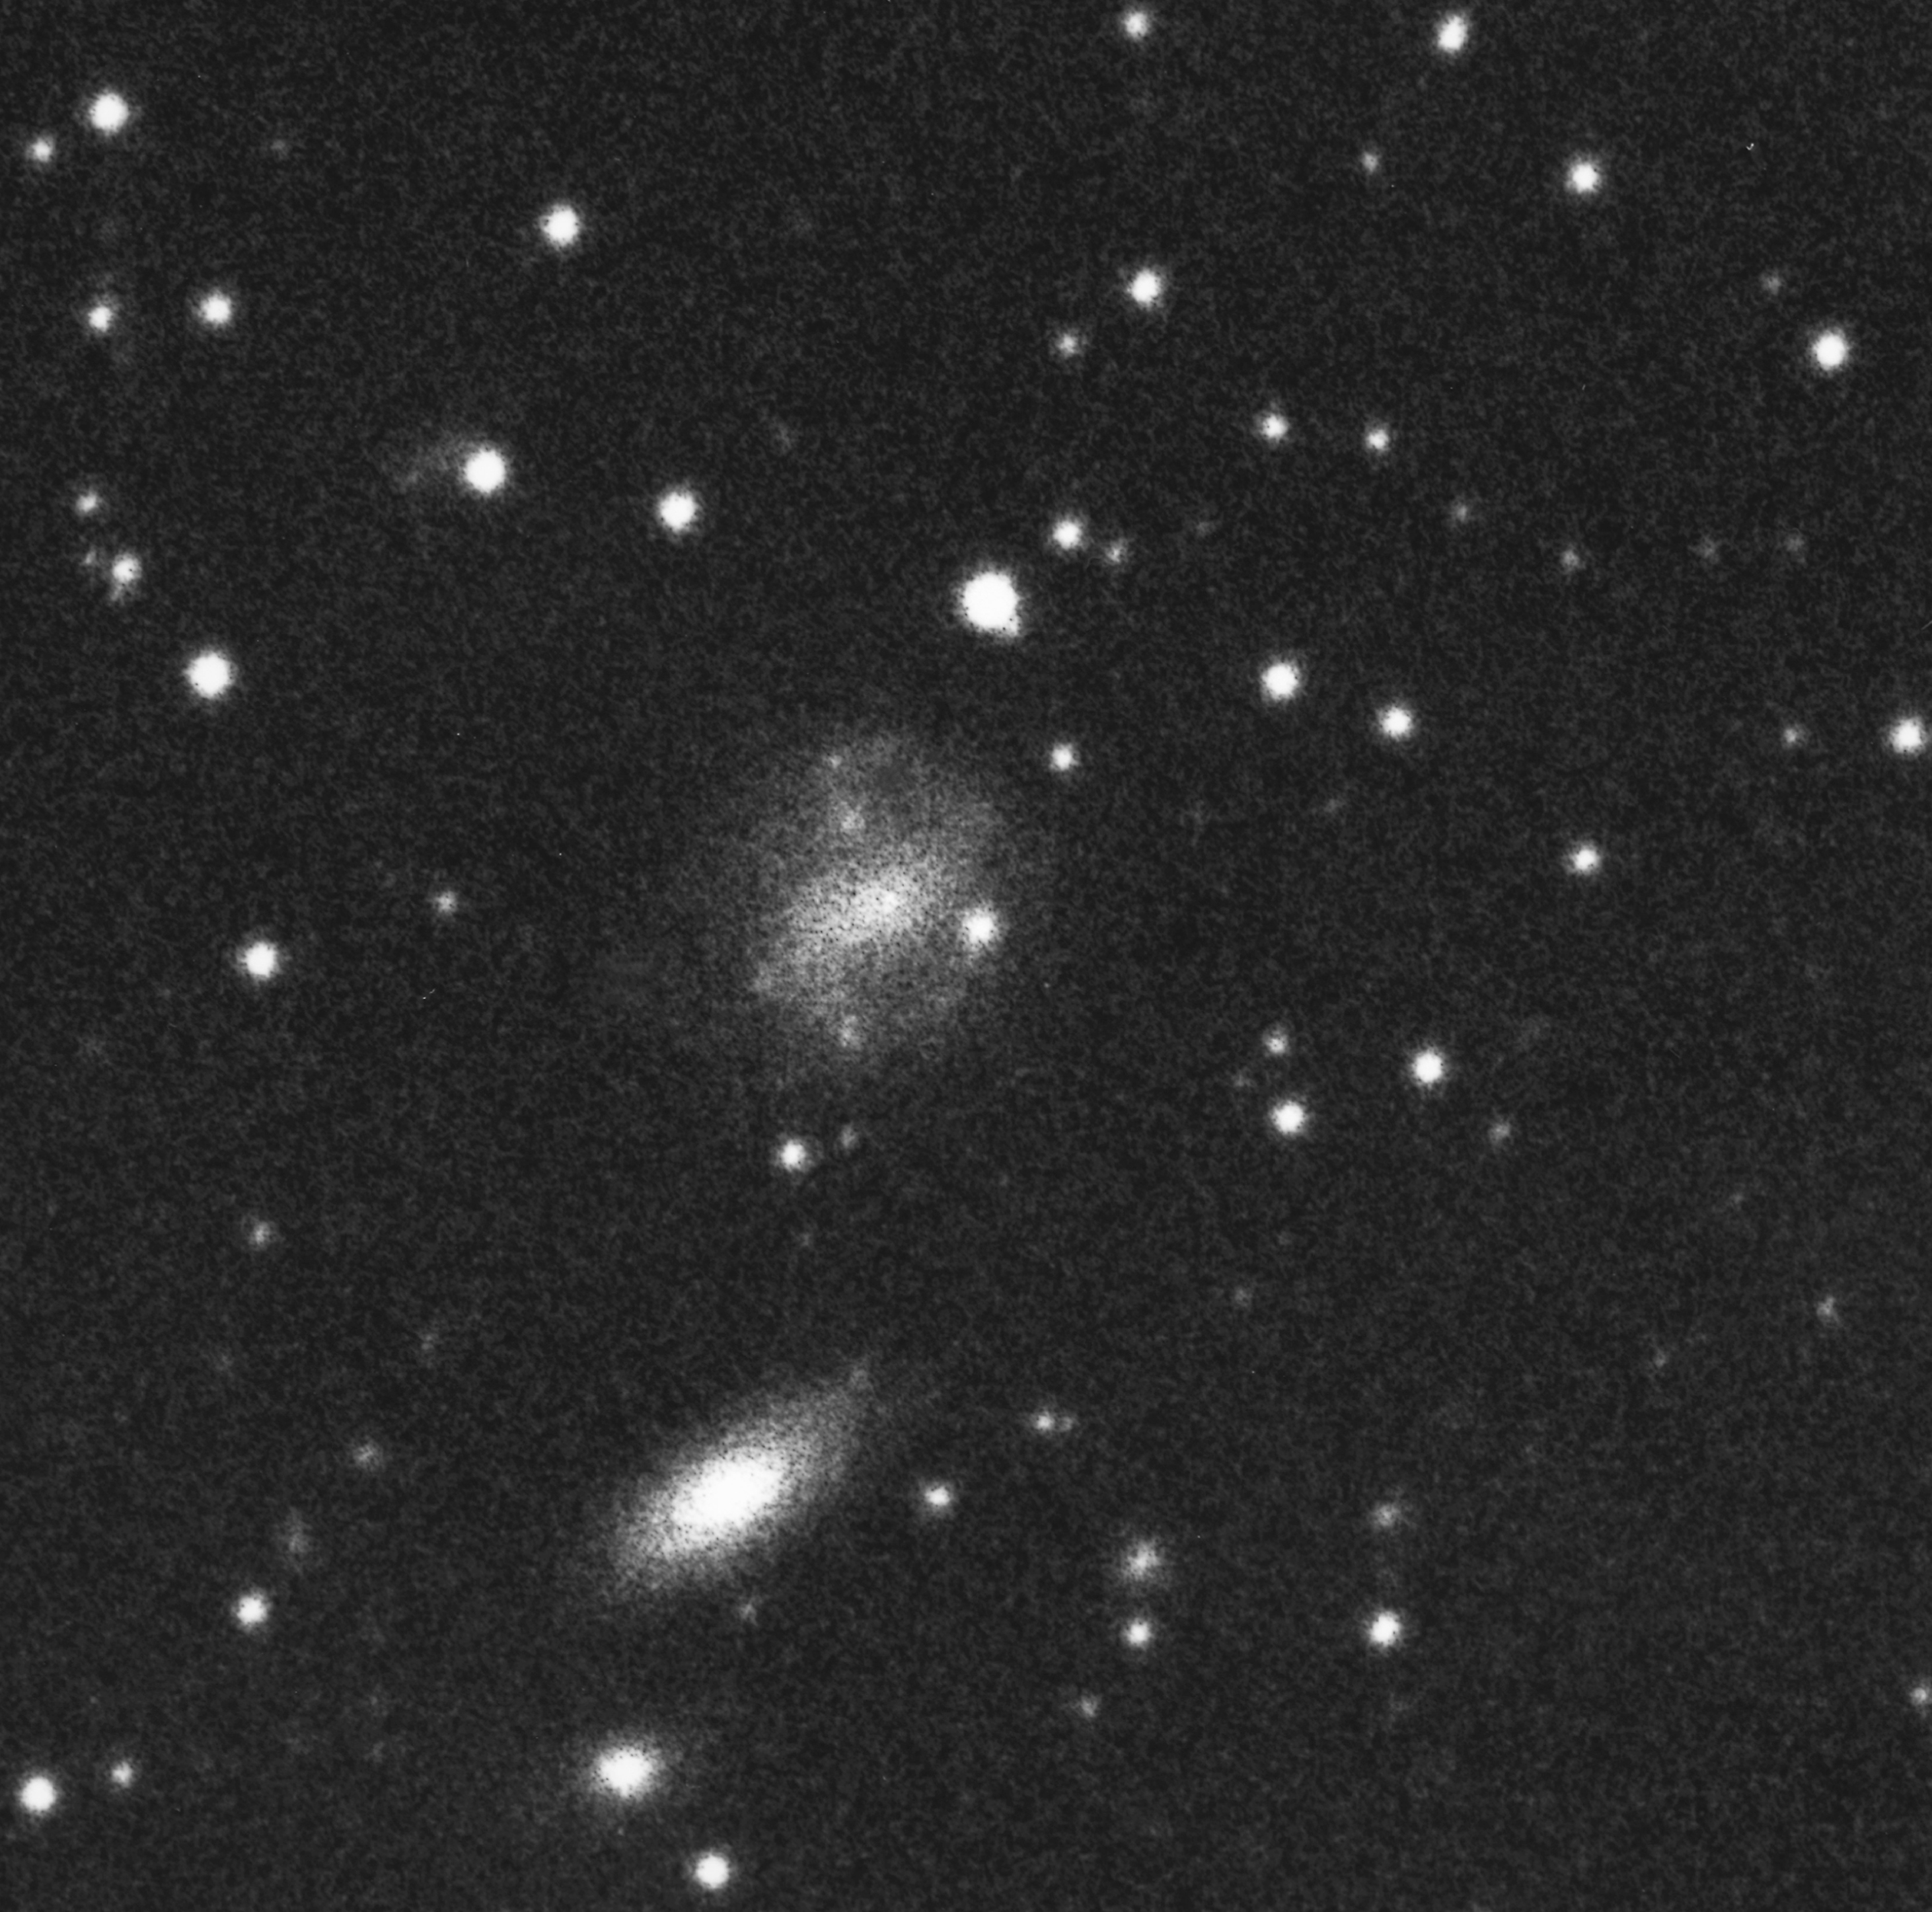

A strange Supernova with a gamma-ray burst

The image was obtained before the explosion of supernova SN 1998bw. Image obtained using ESO 1-m Schmidt Telescope; 15 May 1985; 120-min exposure in red light.

Credit: ESO